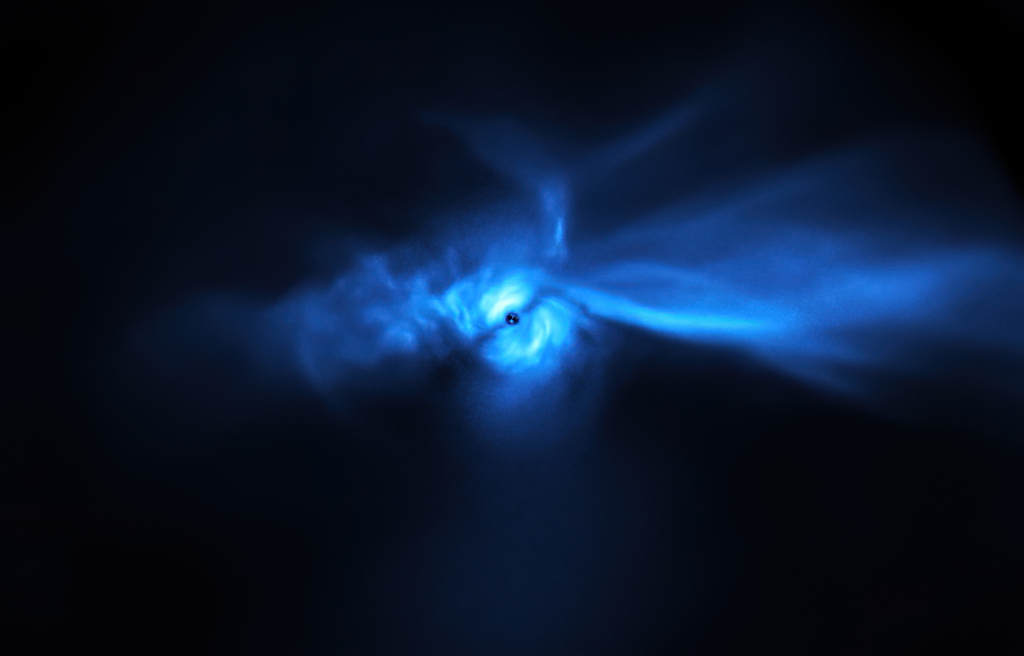

Flying on planet-forming wings

Appearing as a bird in flight, with wings outstretched in the expanse of space, SU Aur, a star much younger and more massive than the Sun, is surrounded by a giant planet-forming disc. This image, captured by the SPHERE instrument on ESO’s Very Large Telescope (VLT), shows the disc around SU Aur in unprecedented detail, including the long dust trails connected to it. The star itself is obscured by the instrument’s coronagraph, a device that blocks the light from the central star to allow the less bright features around it to stand out.

The dust trails are composed of material from an encompassing nebula flowing into the disc. This nebula is likely the outcome of a collision between the star and a huge cloud of gas and dust, resulting in the unique shape of this planet-forming disc and the surrounding dust structure. A new study of SU Aur, which used the VLT and data from other telescopes, including the Atacama Large Millimeter/Submillimeter Array, showed that the nebula is still feeding material to the planet-forming disc. These new observations highlight how complex planet-forming discs can be.

Credit: ESO/Ginski et al.